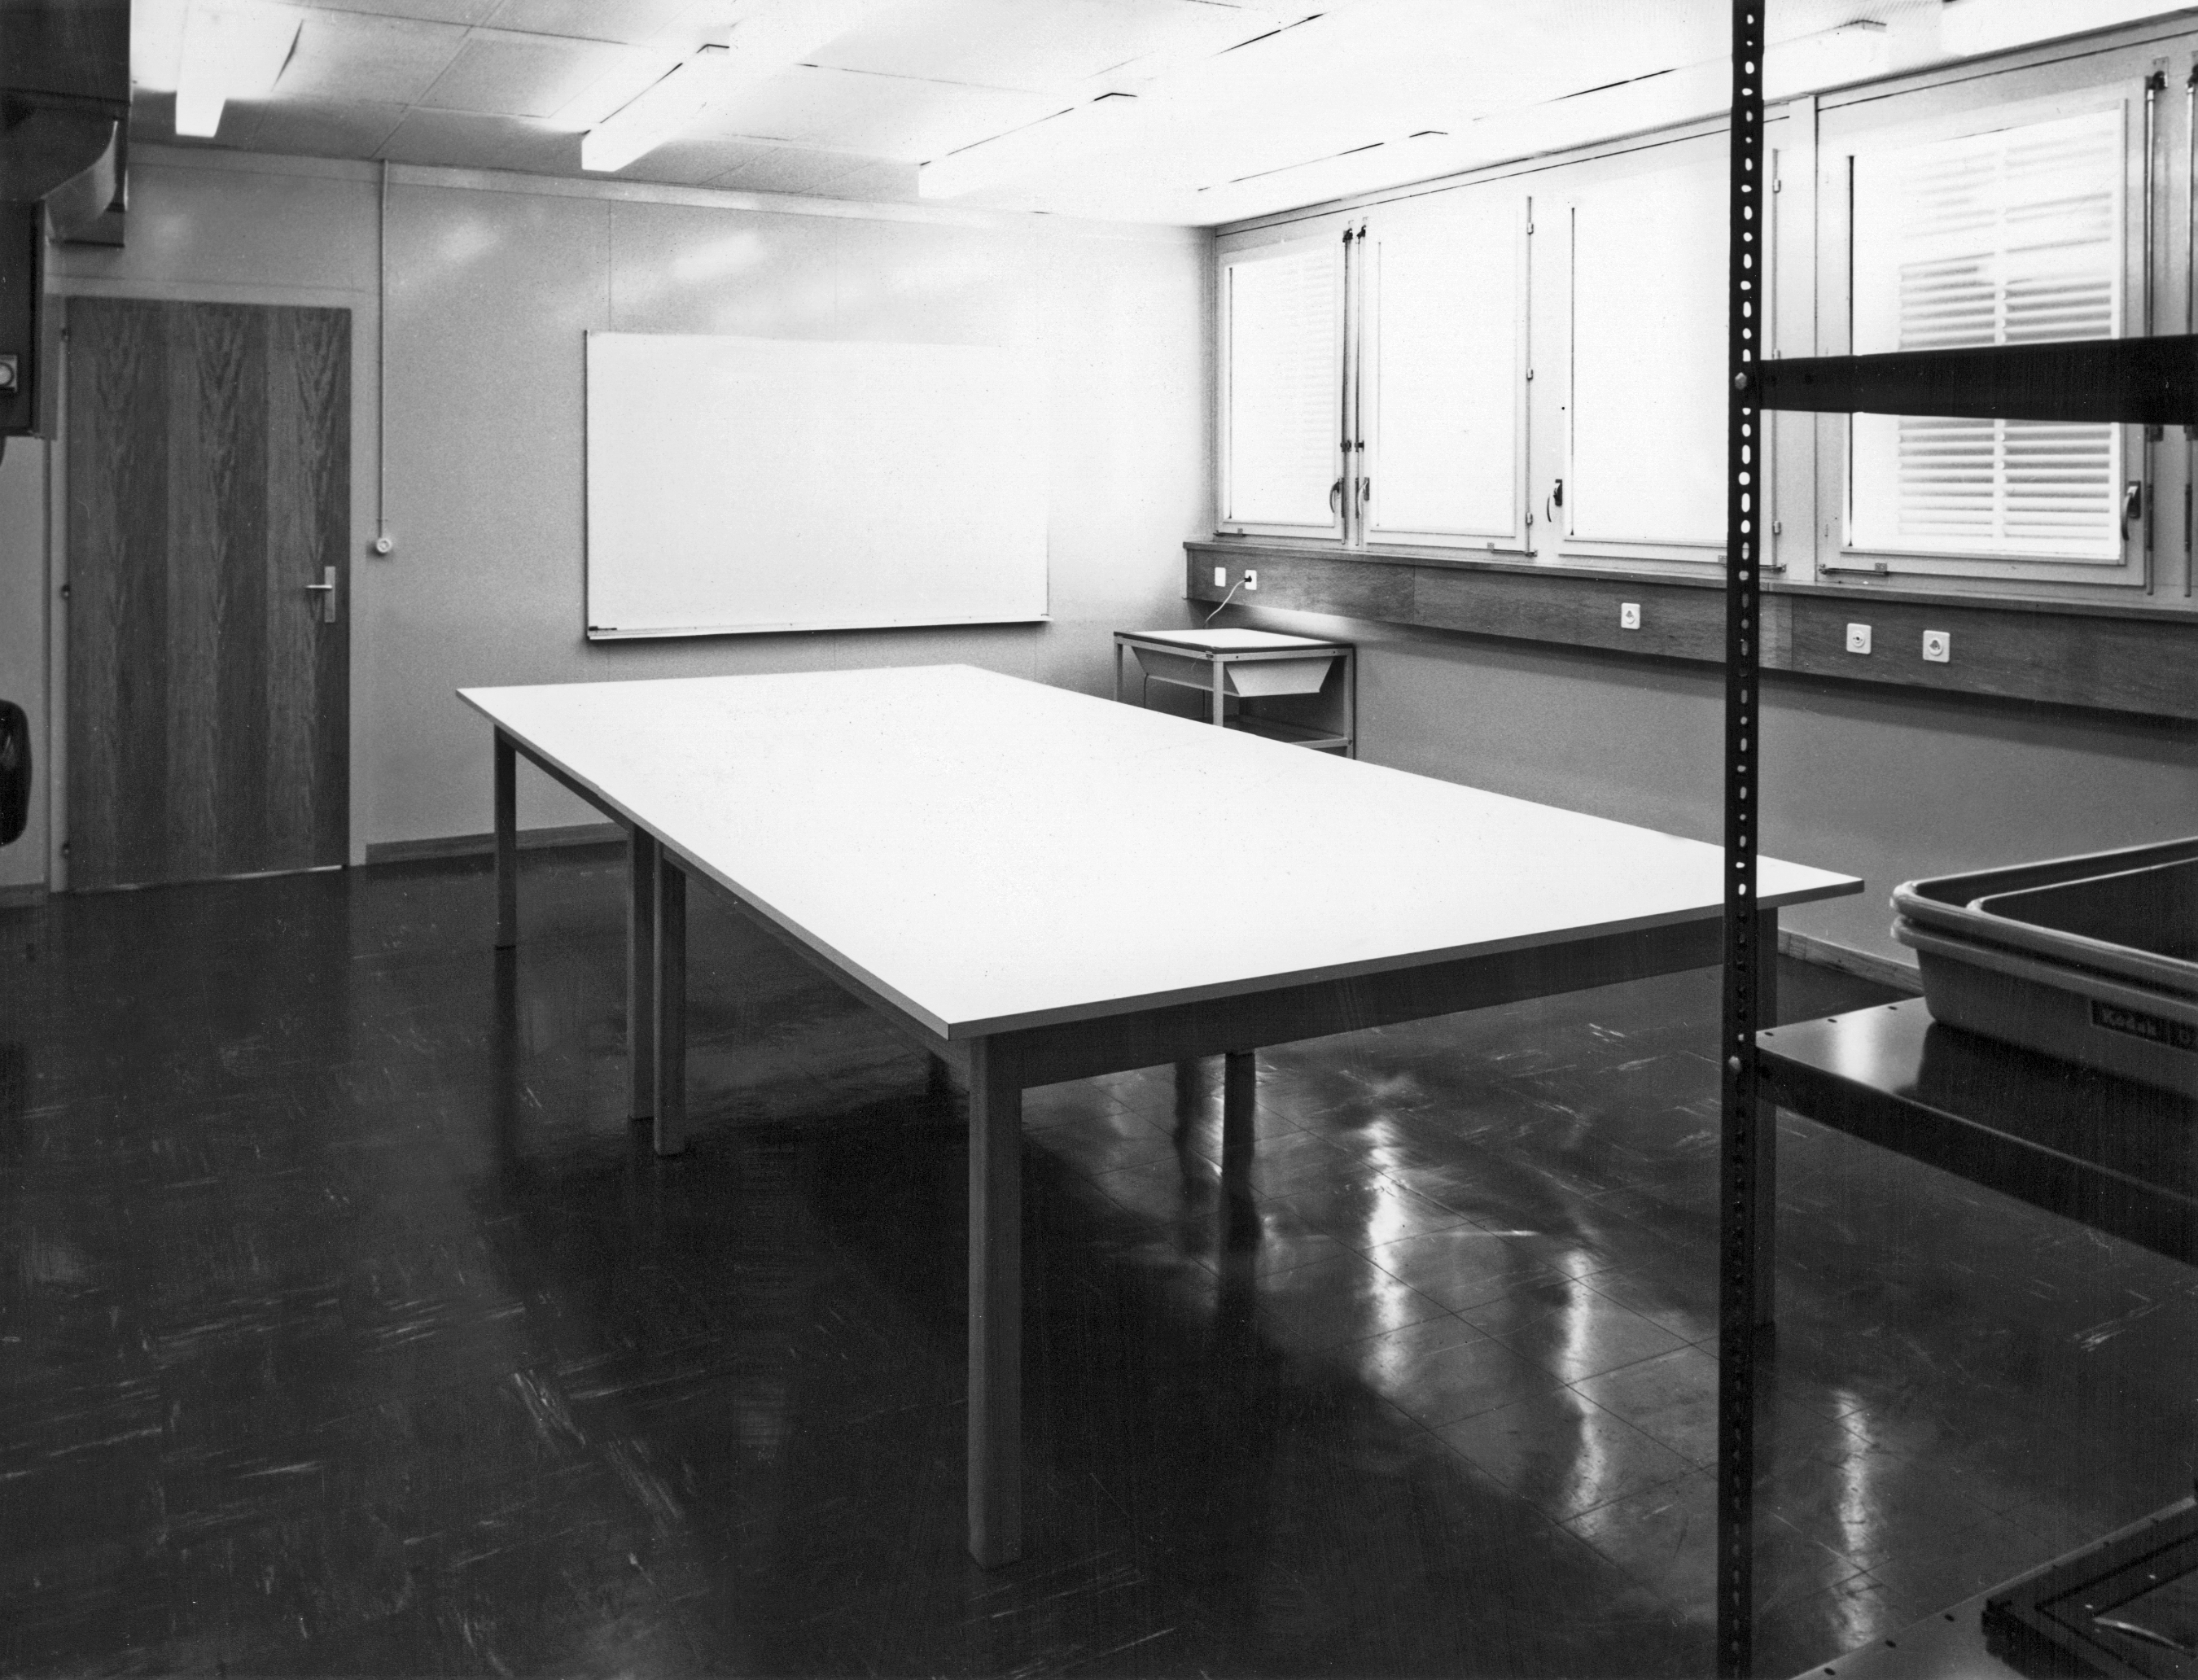

The print finishing room of the Atlas Laboratory at CERN

The print finishing room of the Atlas Laboratory at CERN, in the 1970s.

Credit: ESO